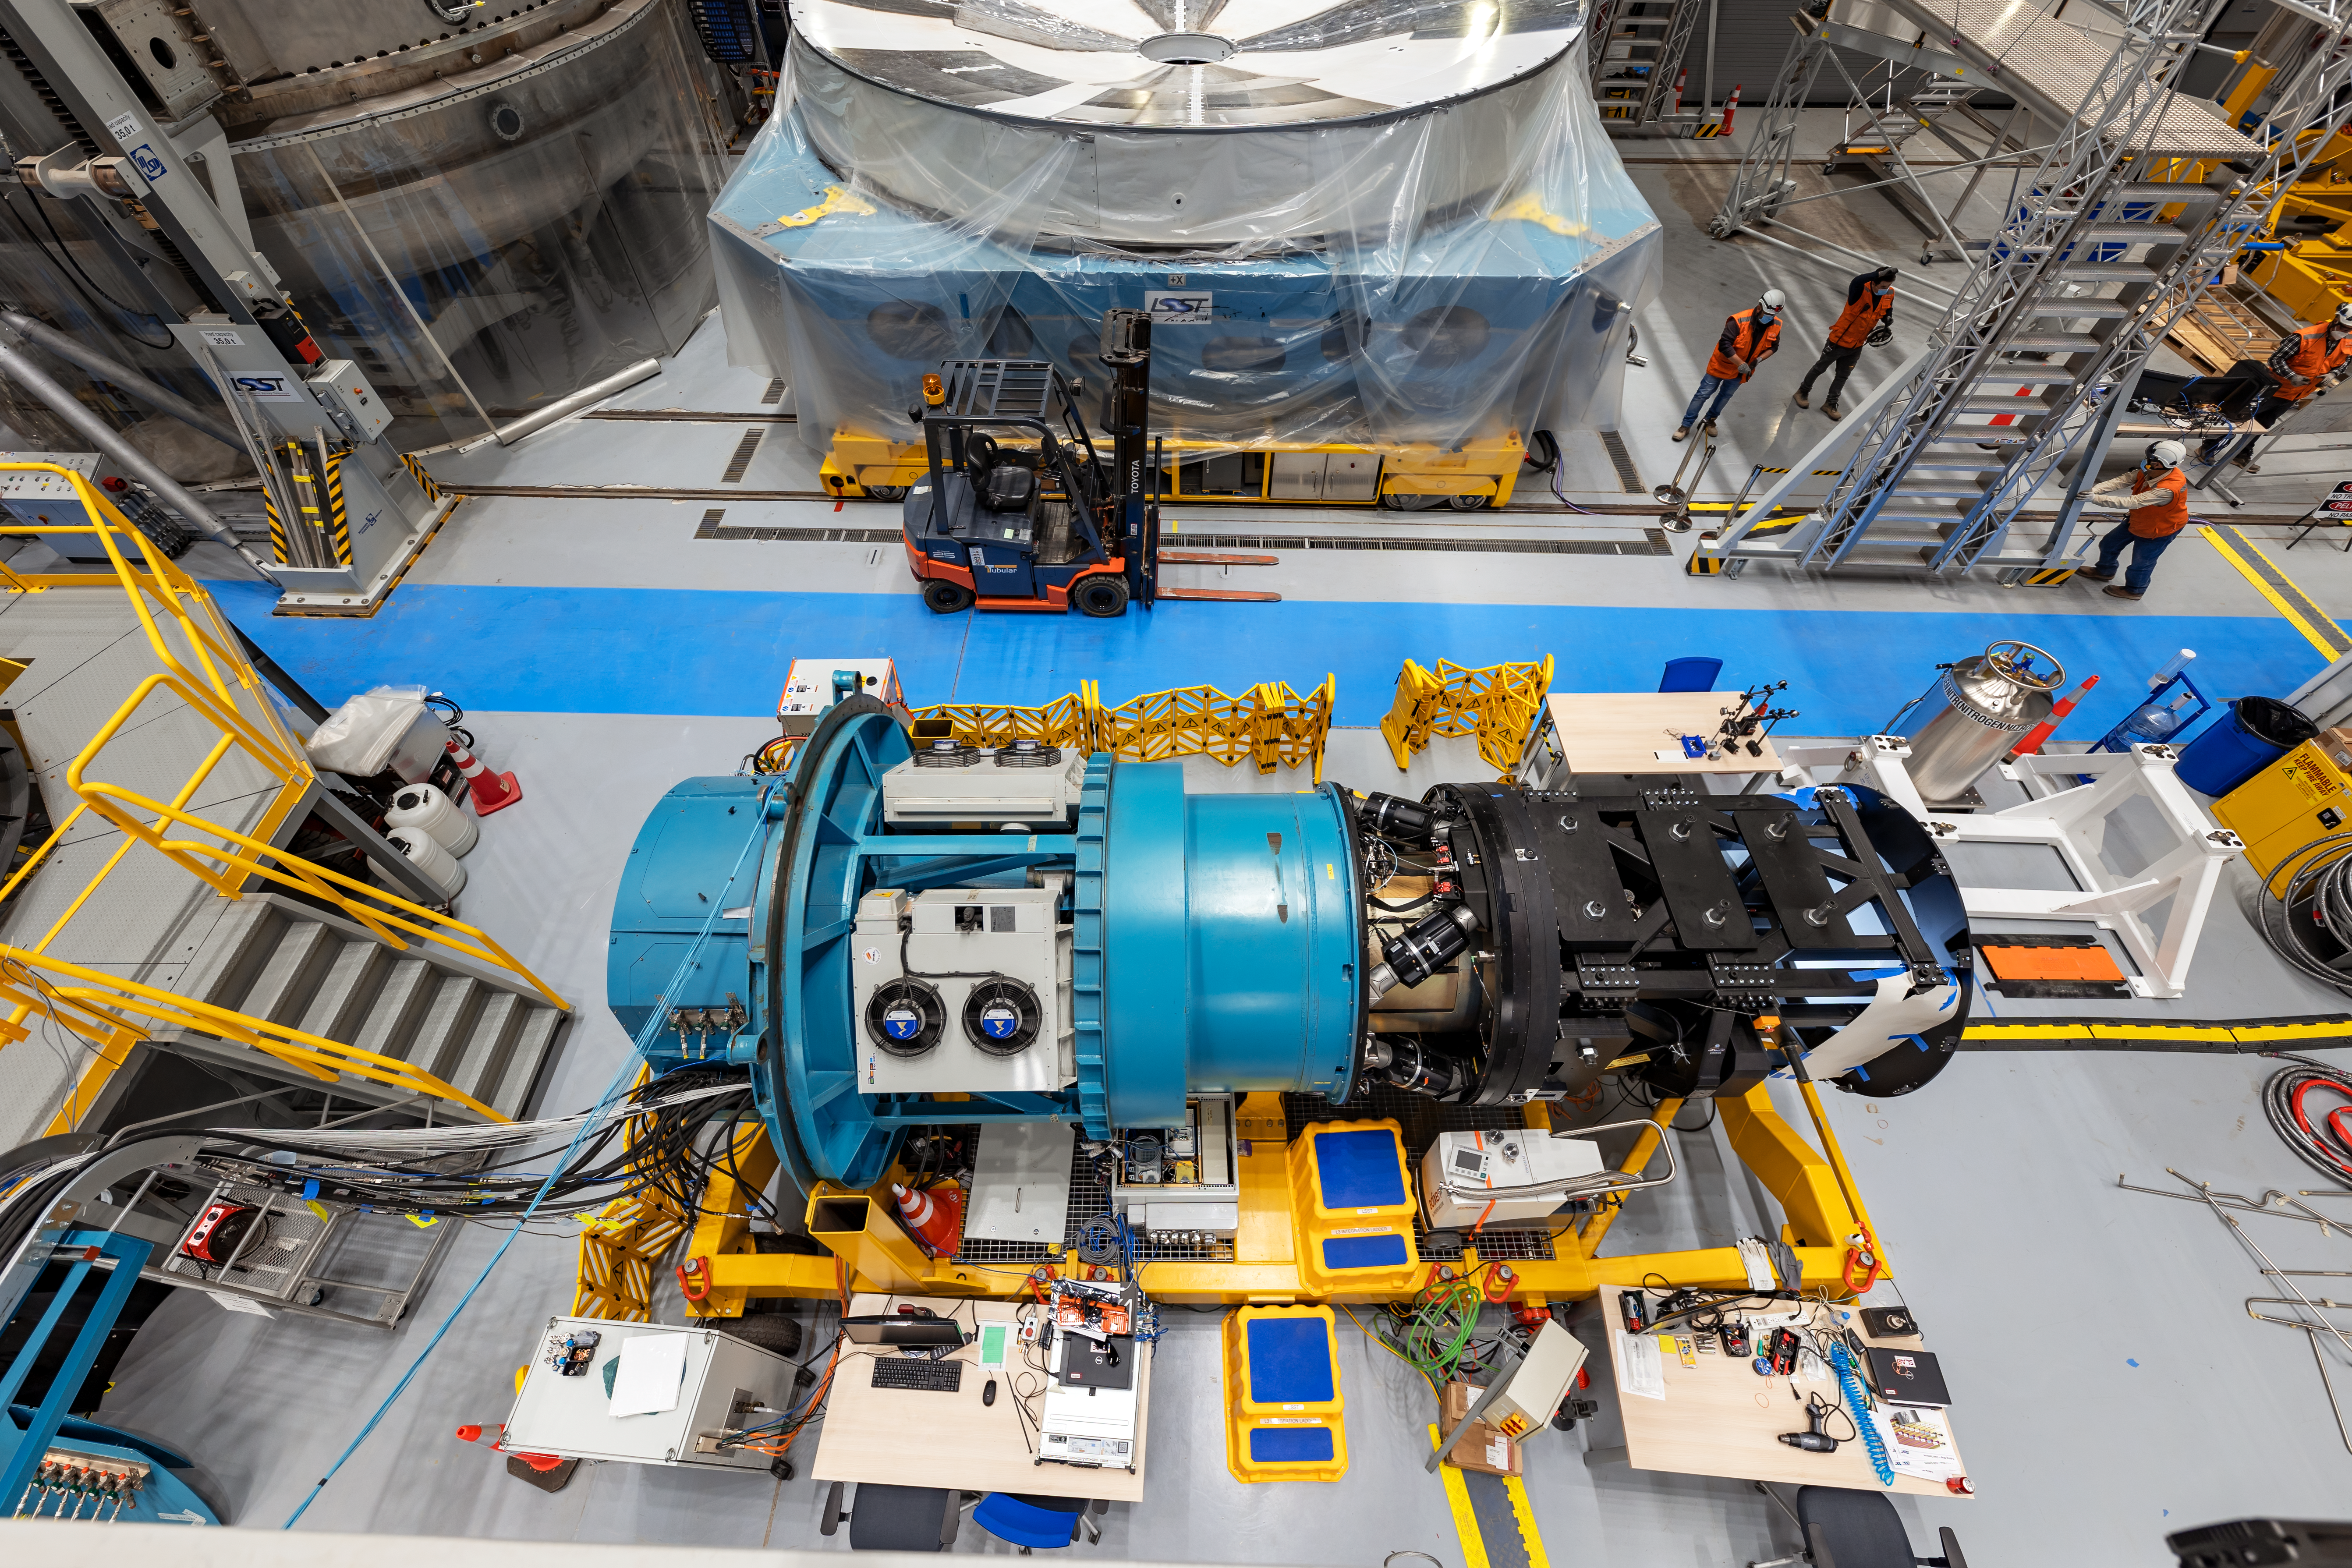

Rubin Observatory LSST Camera

The Rubin Observatory LSST Camera is the largest digital camera ever constructed. At about 5.5 ft (1.65 m) by 9.8 ft (3 m), it's roughly the size of a small car and weighs almost 6200 lbs (2800 kg). It is a large-aperture, wide-field optical imager capable of viewing light from the near ultraviolet to near infrared (0.3-1 μm) wavelengths. The LSST Camera is designed to provide a 3.5-degree field of view, with its 10 μm pixels capable of 0.2 arcsecond sampling for optimized pixel sensitivity vs pixel resolution.

Credit: NOIRLab/AURA/NSF/ T. Slovinský